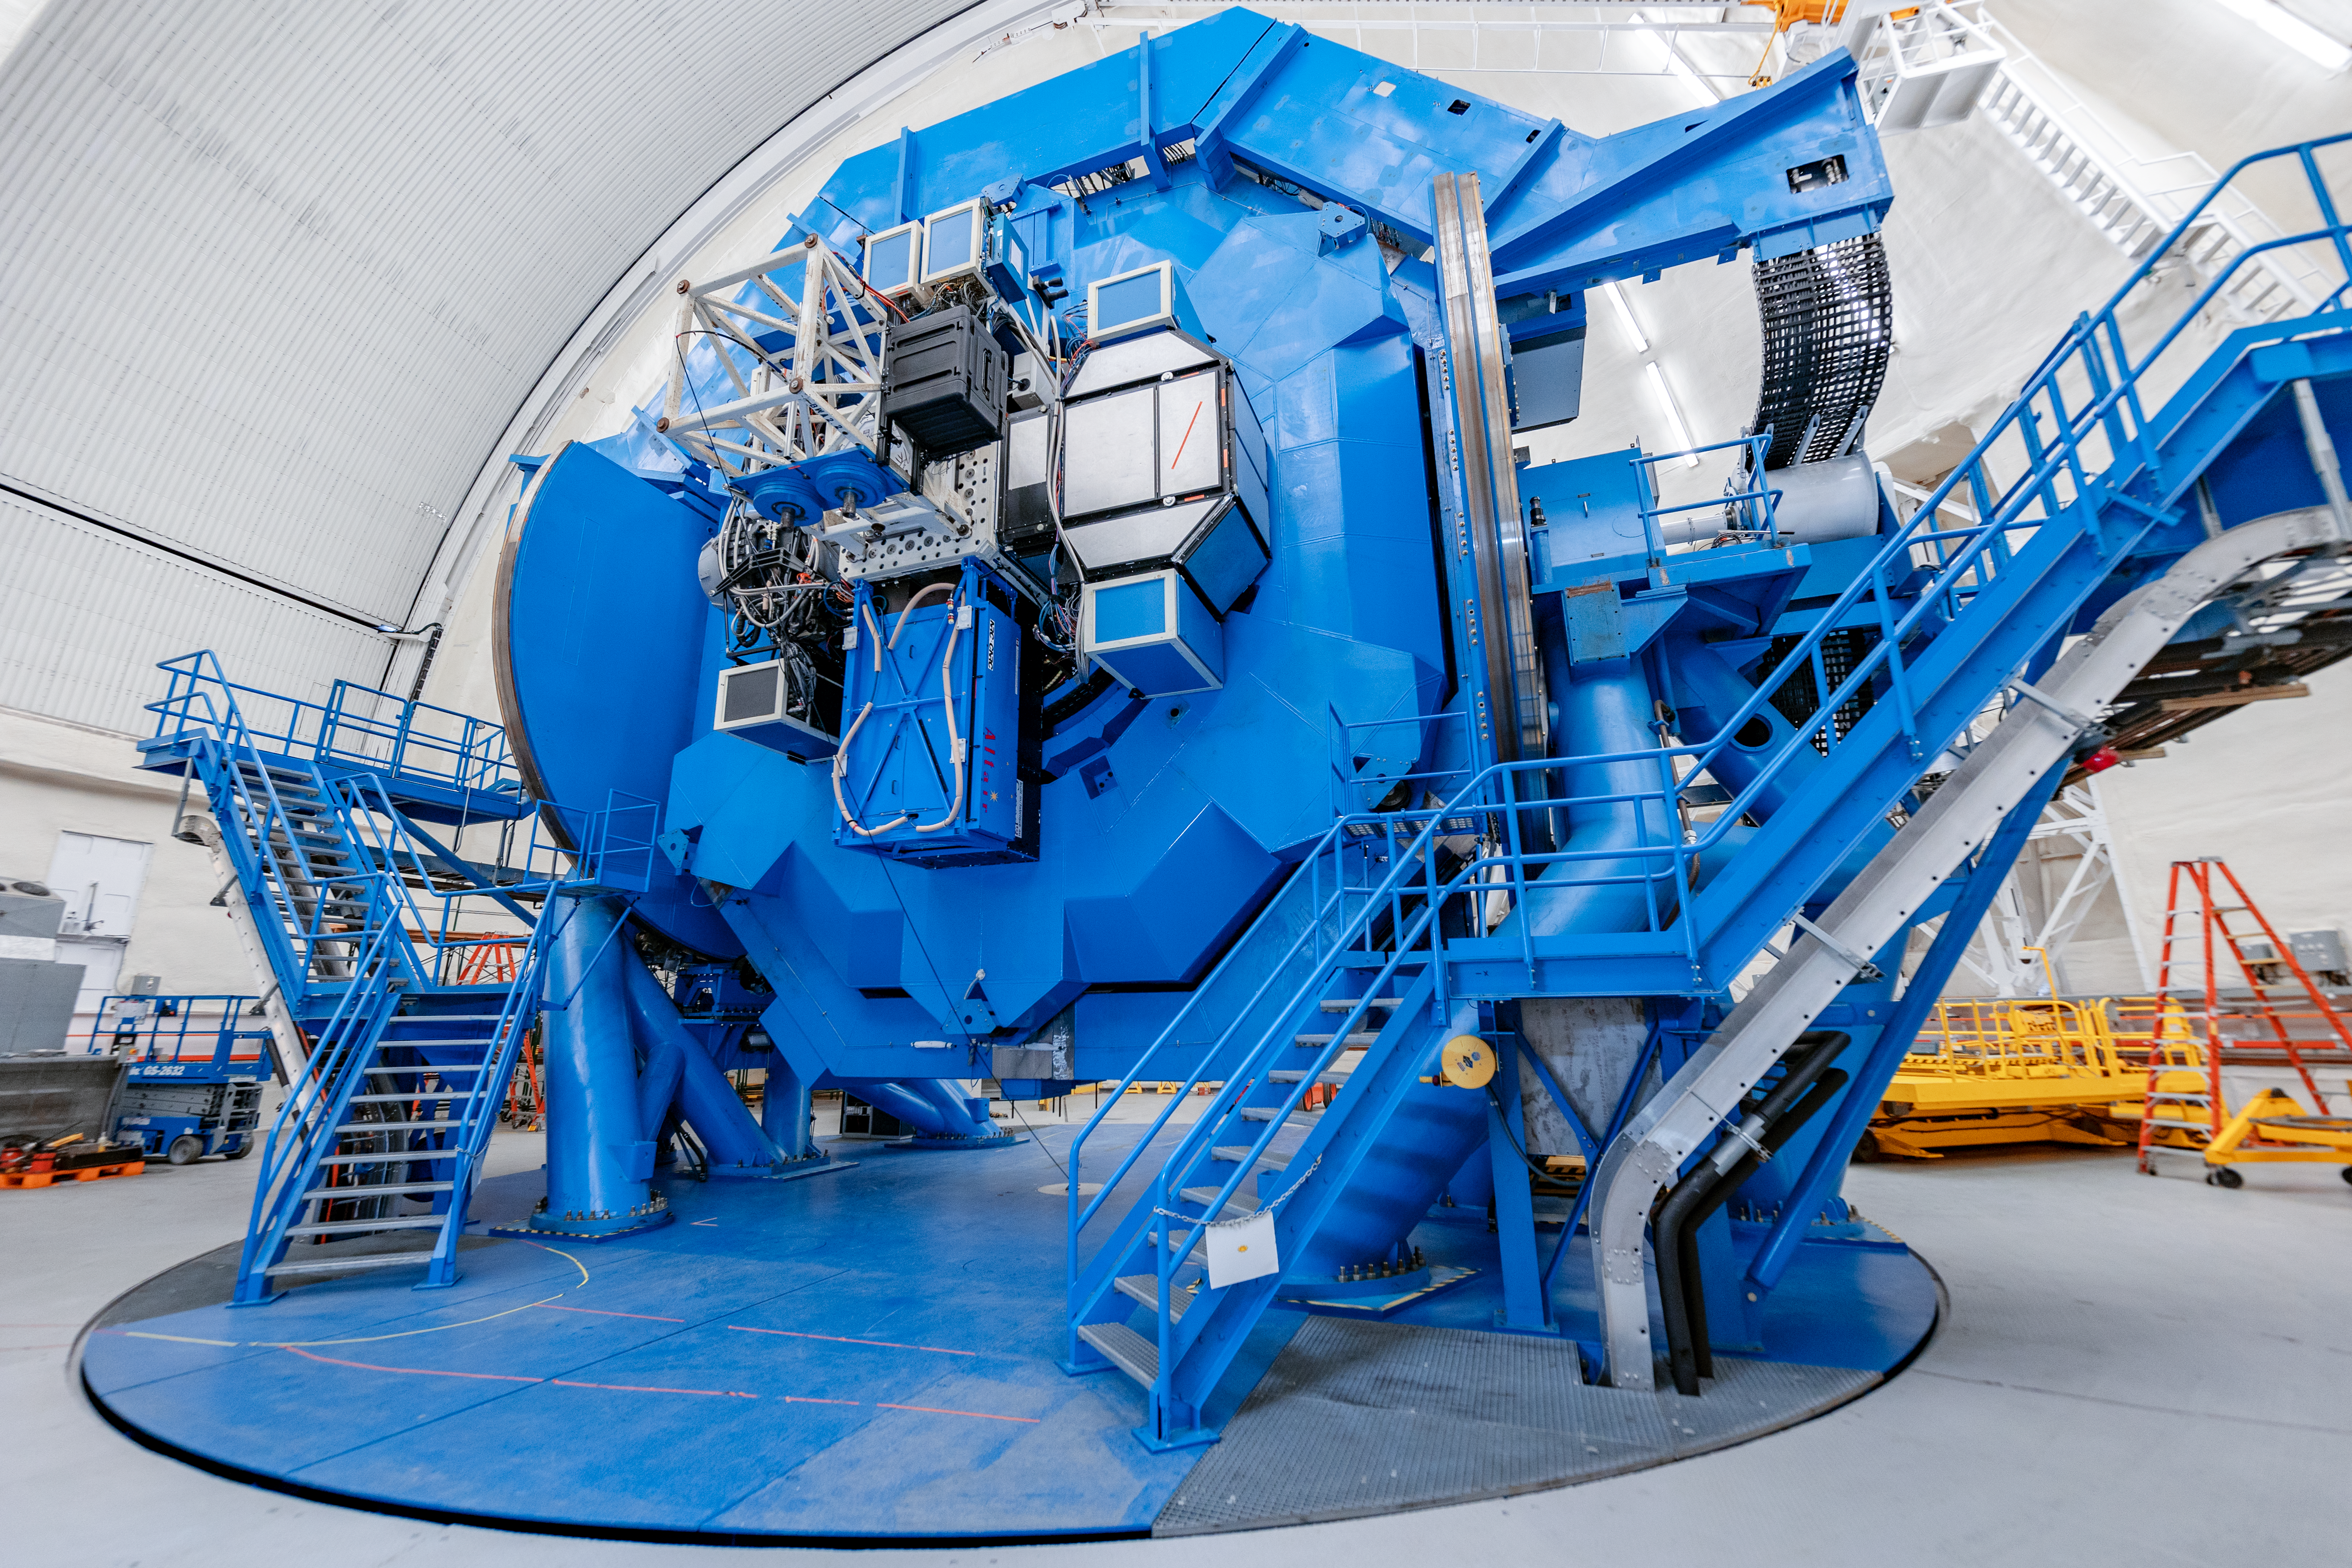

Instruments on Gemini South

A number of instruments mounted on Gemini South on Cerro Pachón in Chile.

Credit: International Gemini Observatory/NOIRLab/NSF/AURA/ T. Slovinský